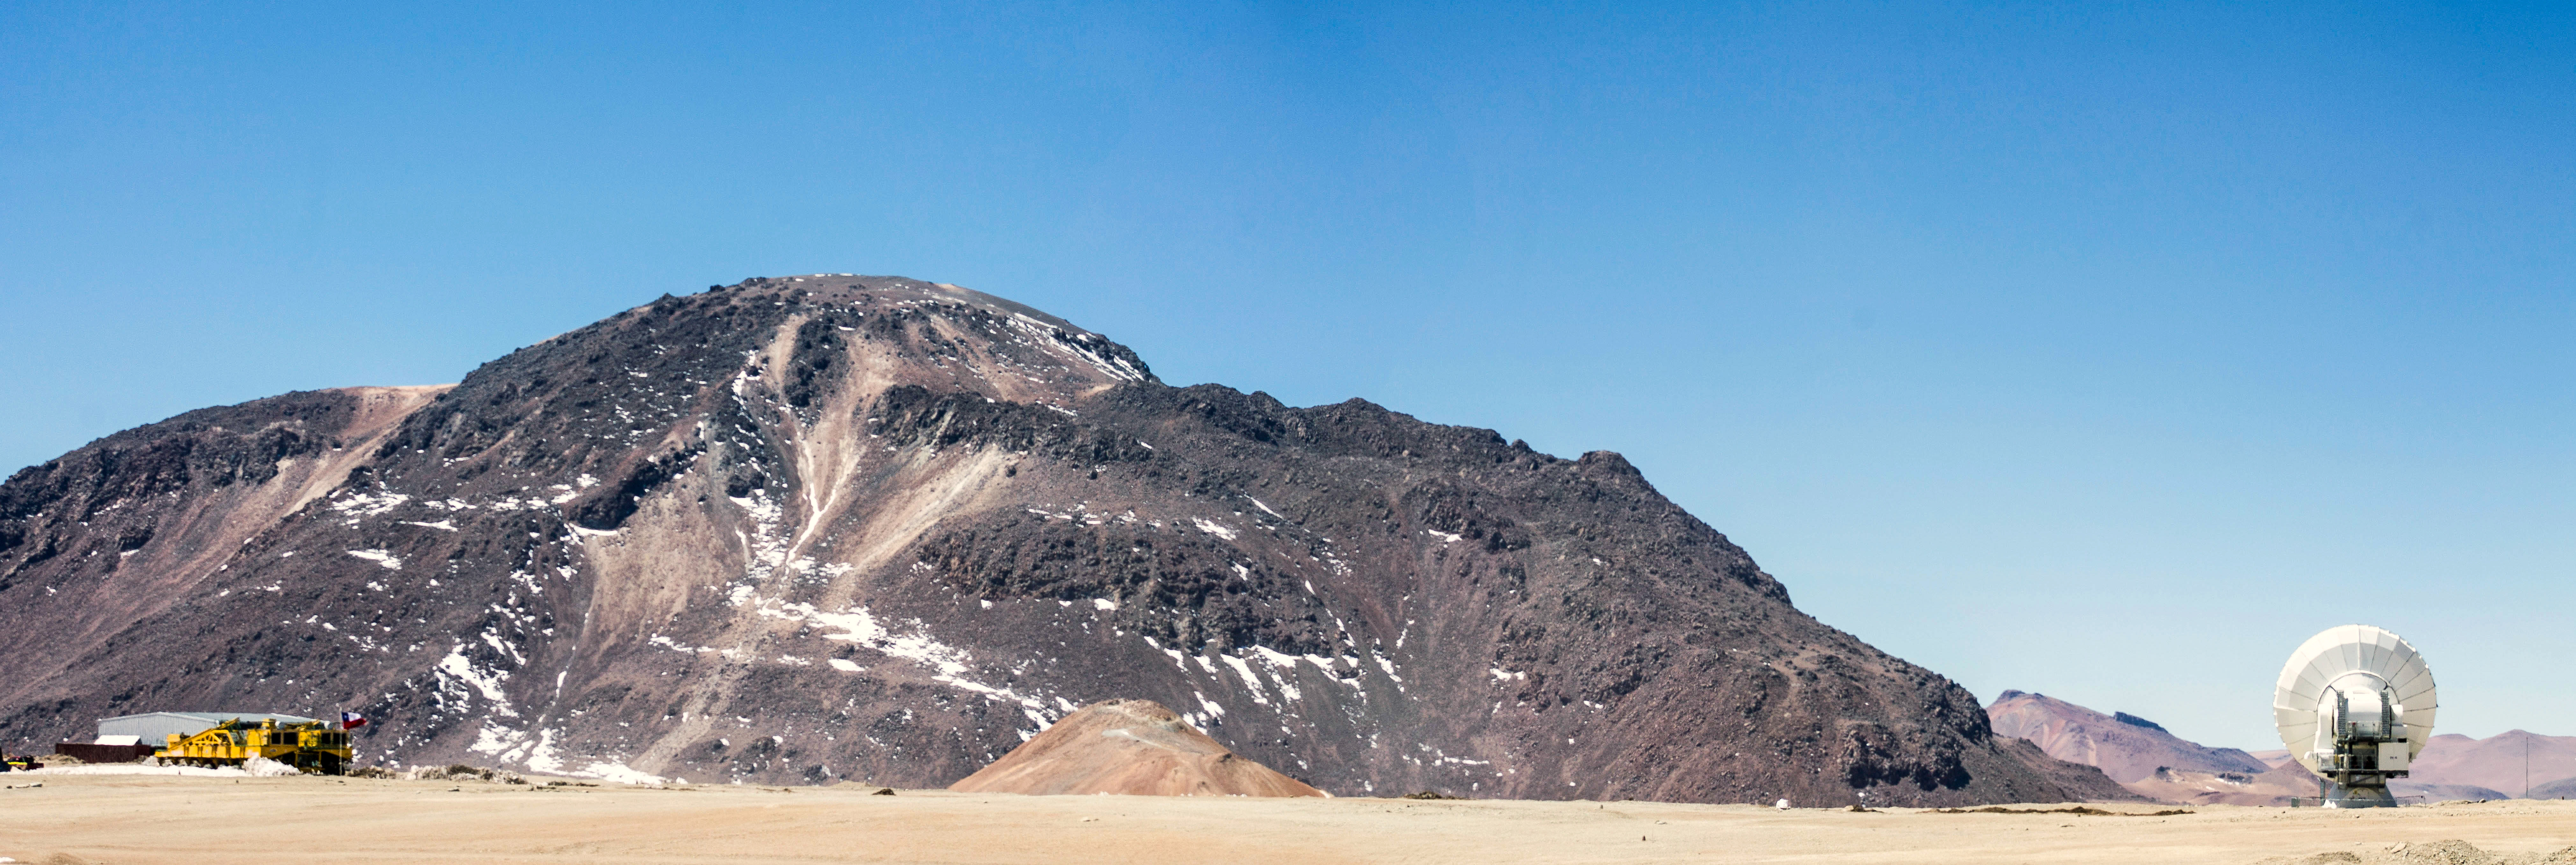

Chajnantor plateau

It is easy to lose sight of the scales and dimensions in the vastness of the Chajnantor plateau where ALMA antennas are located. In this image, the presence of the Chajnantor hill makes the huge transporters and antennas look tiny.

Credit: Juan Carlos Rojas - ALMA (ESO / NAOJ / NRAO)